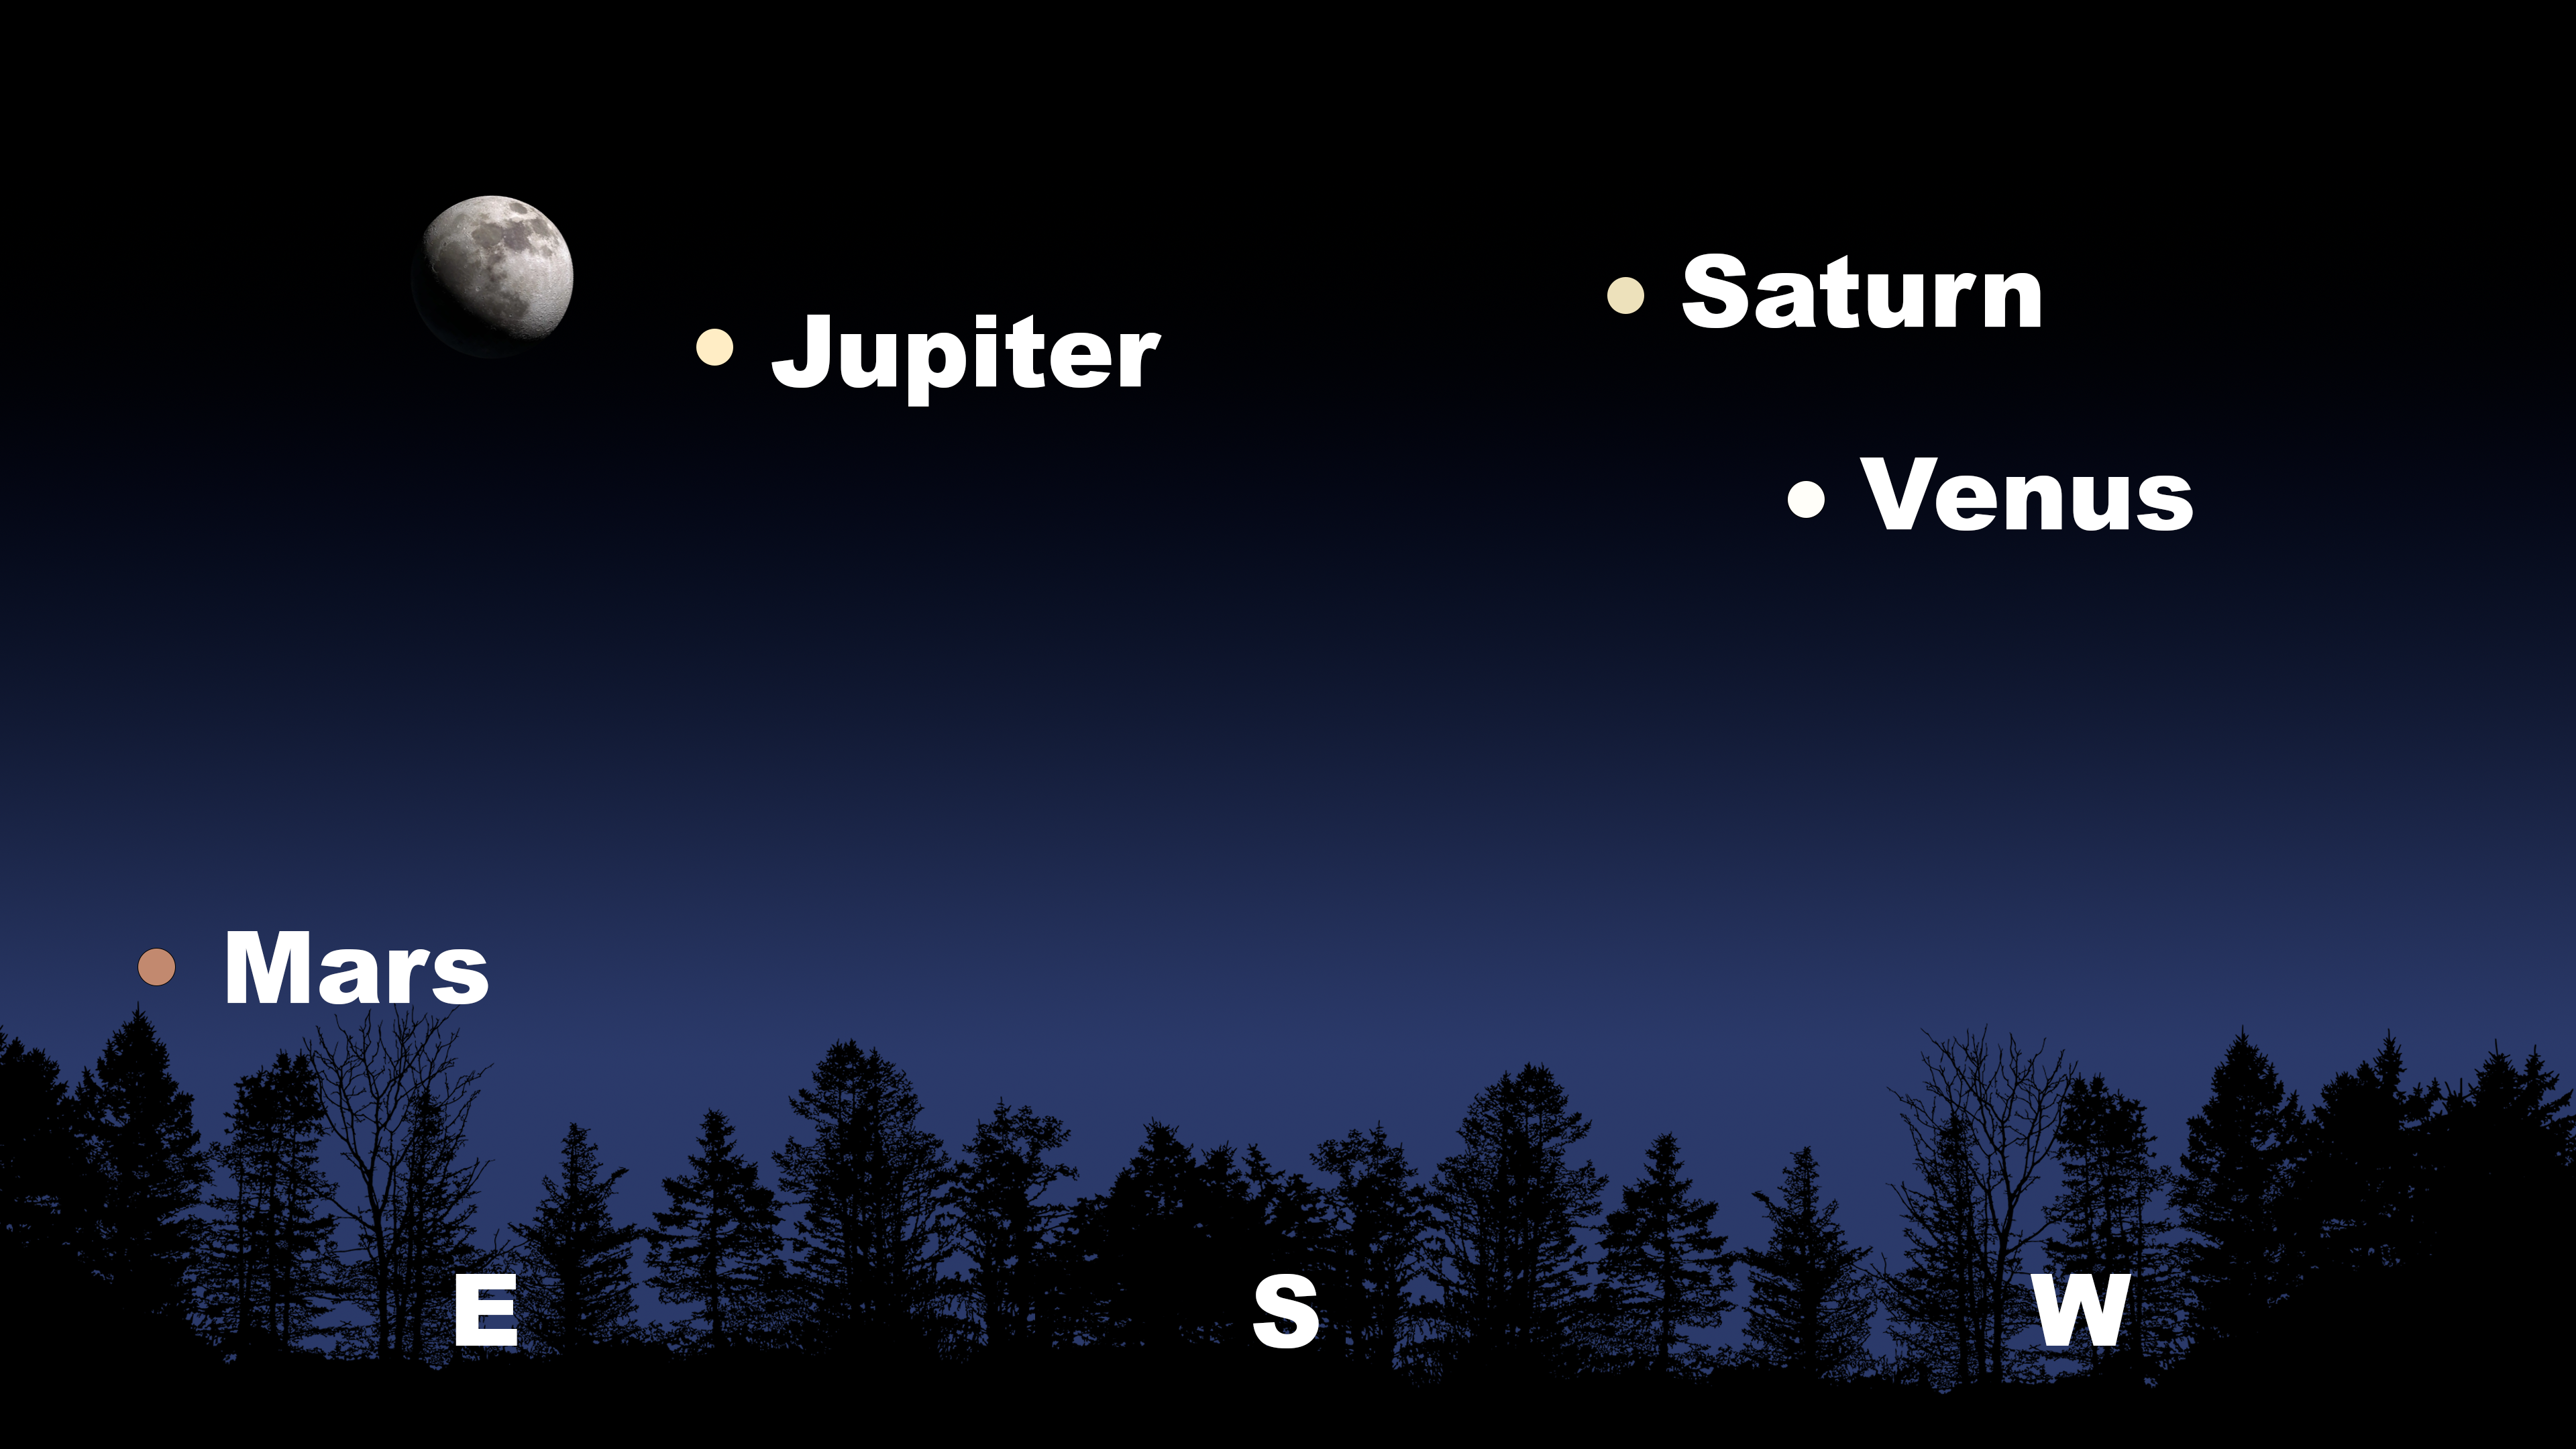

The sky about an hour after sunset as seen from Tucson on 10 January. Hilo will have a similar view. From La Serena, Venus and Saturn will angle down and to the left, with Jupiter above the Moon in the north, and Mars low in the northeast.

The sky about an hour after sunset as seen from Tucson on 10 January. Hilo will have a similar view. From La Serena, Venus and Saturn will angle down and to the left, with Jupiter above the Moon in the north, and Mars low in the northeast.

Credit: NOIRLab/NSF/AURA/Stellarium/J. Davis